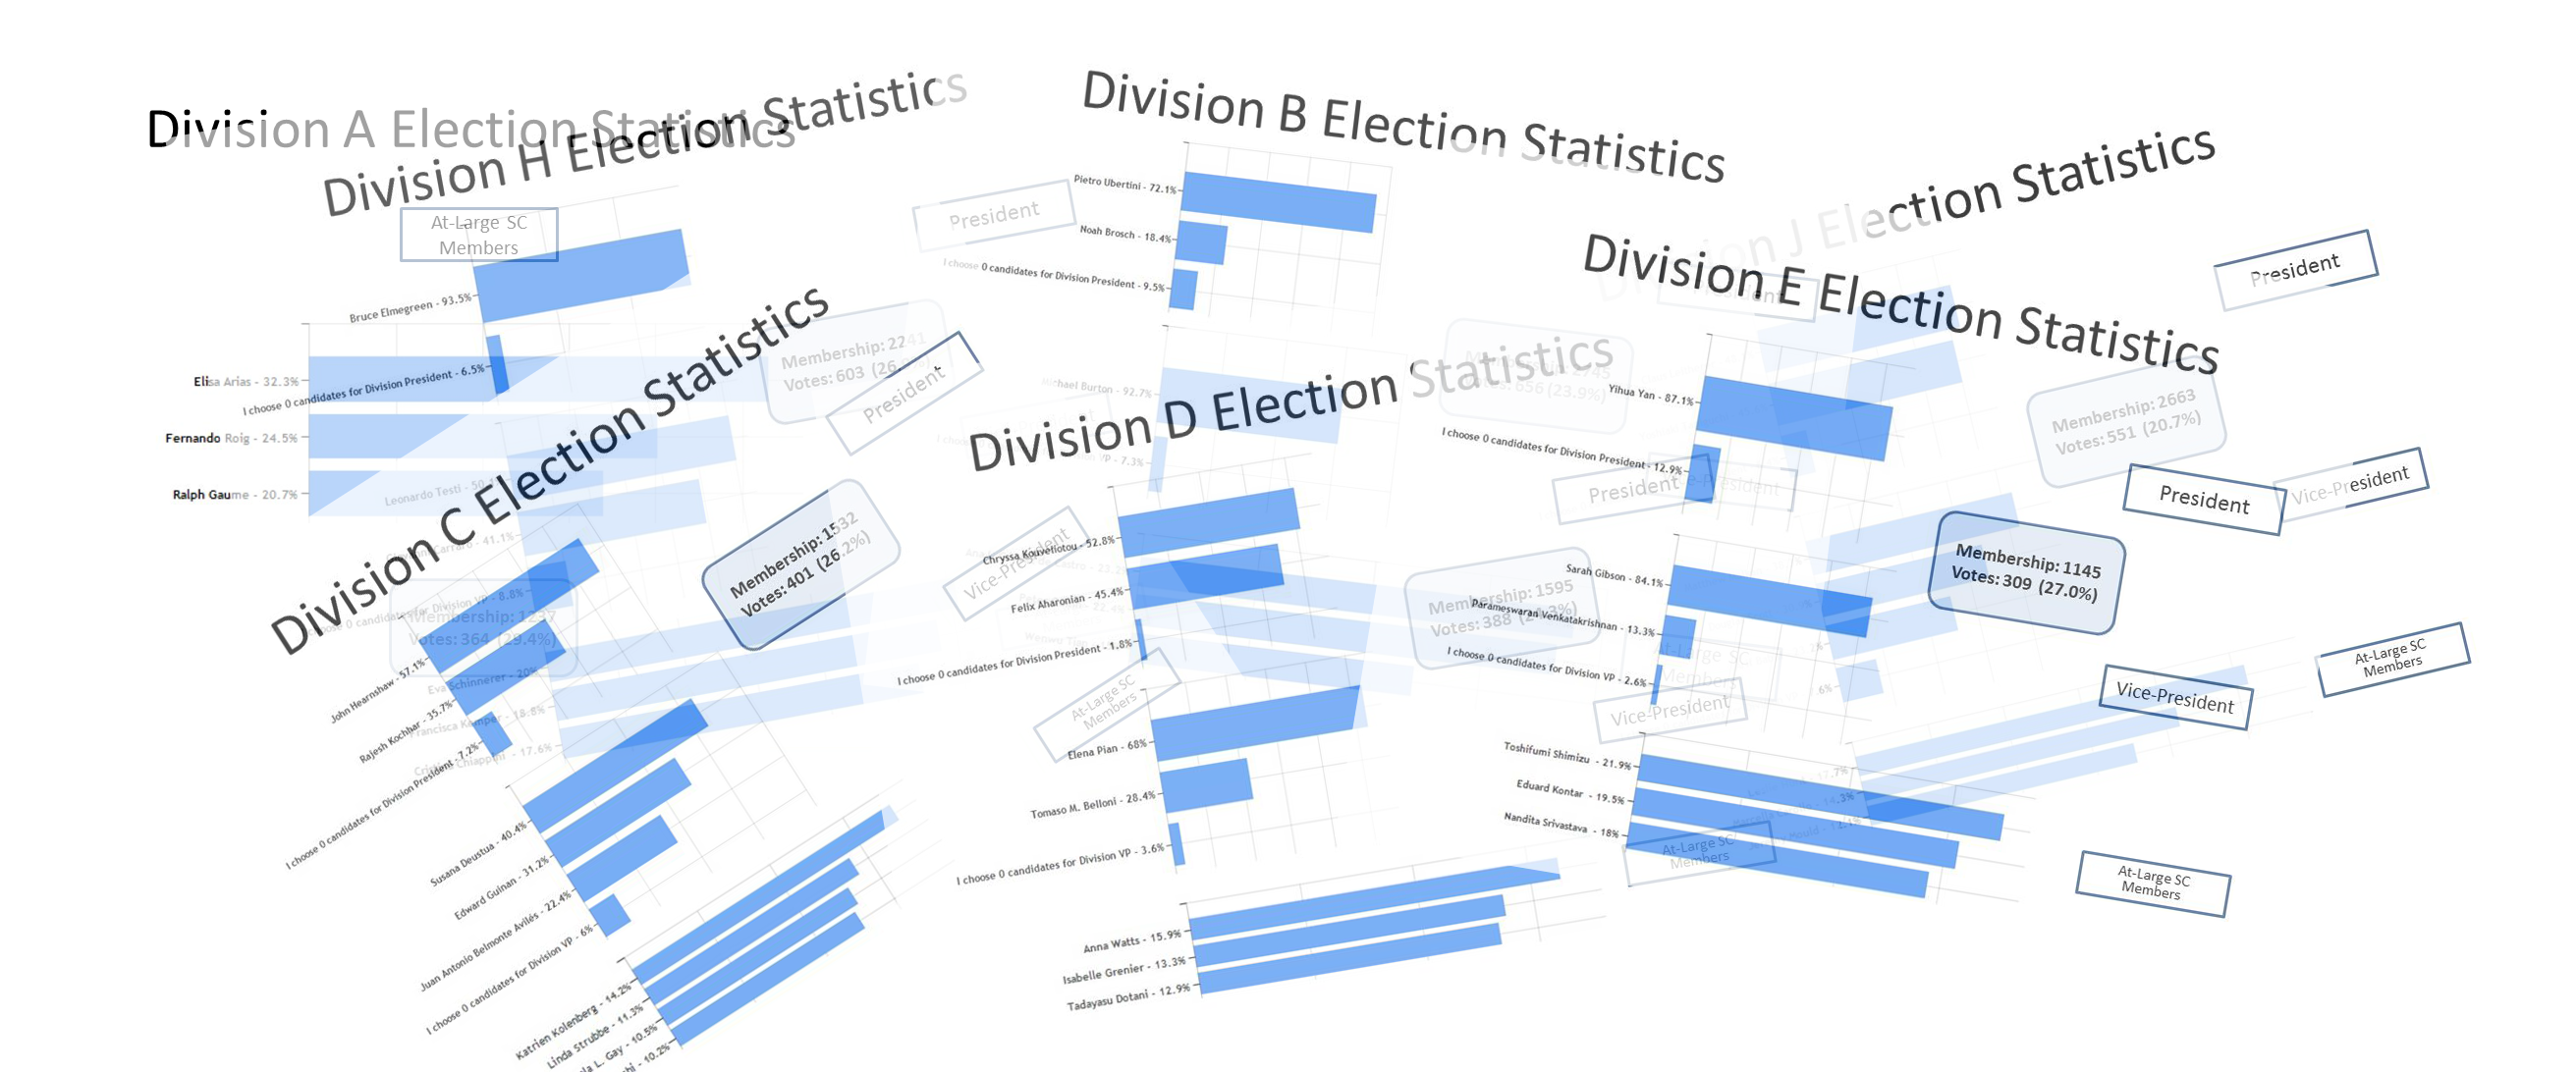

Divisions Elections Statistics

As of June 2015.

Credit: IAU